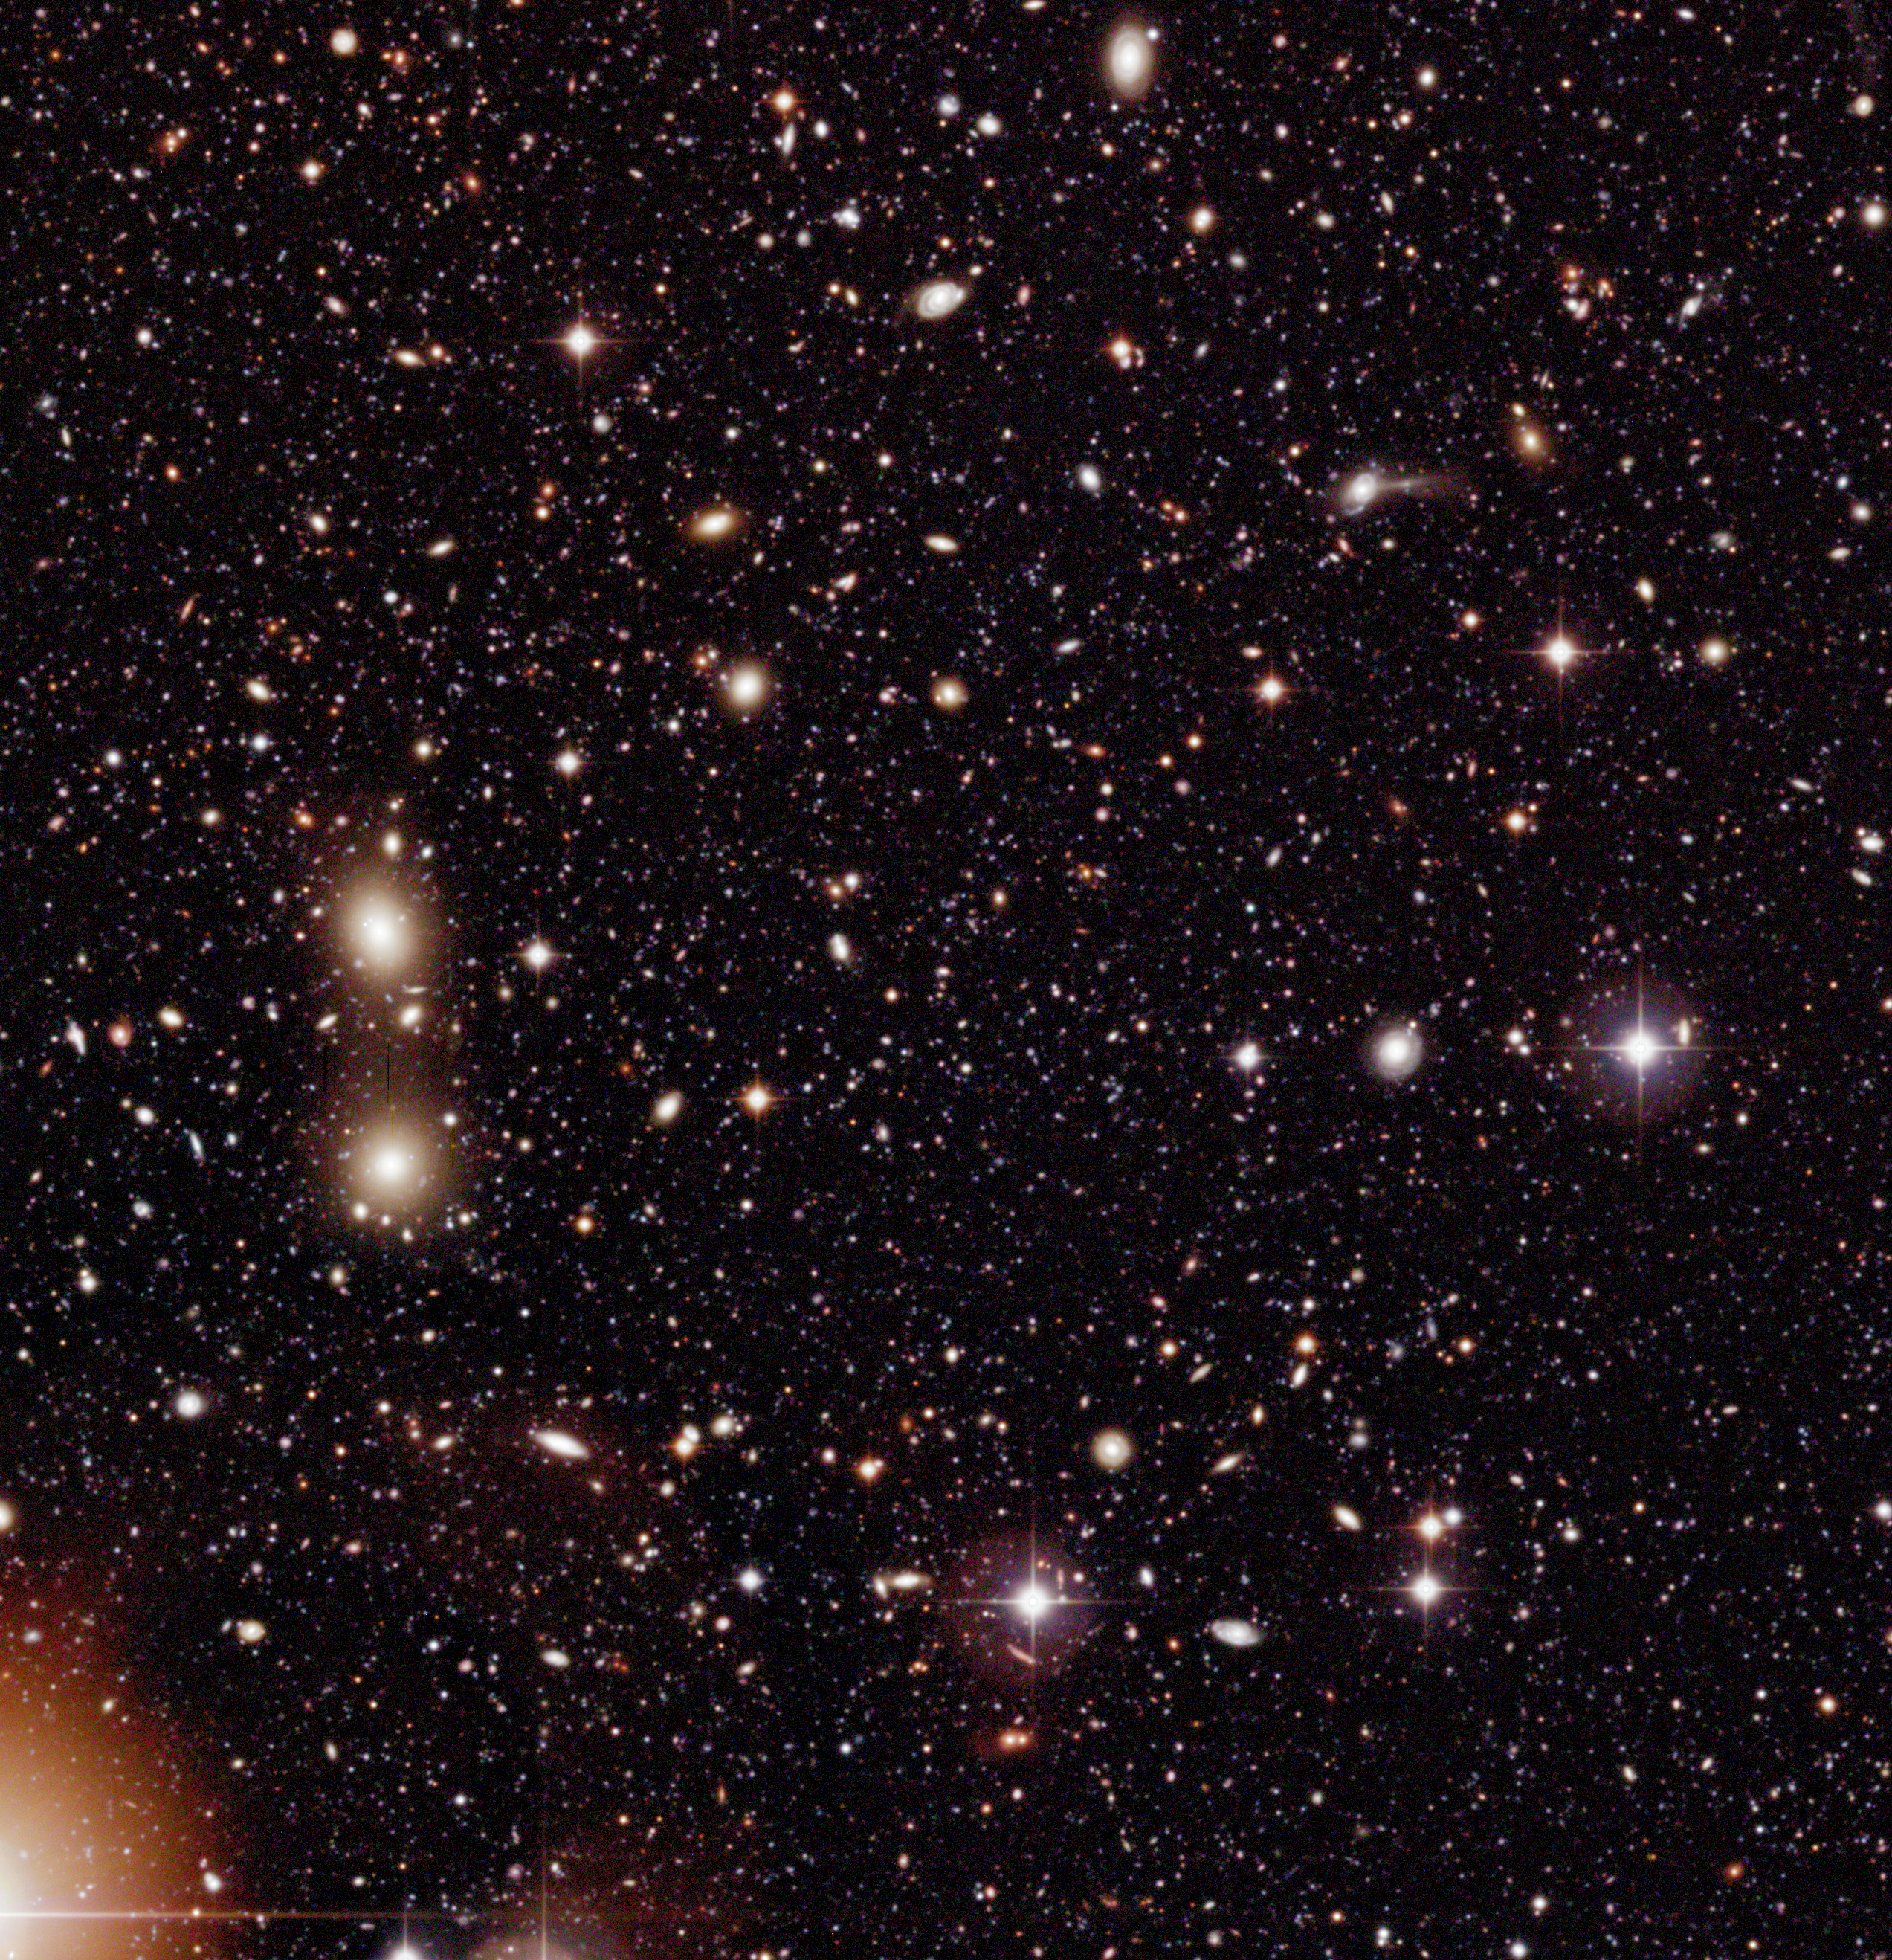

Chandra Deep Field South (Detail)

Sky field within the wide field imager (WFI) image of the Chandra Deep Field South (CDF-S), reproduced at full (pixel) size to illustrate the exceptional information richness of these data. This subfield measures 10.1 x 10.5 square arcminutes (2545 x 2635 pixels).

Technical information: The very extensive data reduction and colour image processing needed to produce these images were performed by Mischa Schirmer and Thomas Erben at the "Wide Field Expertise Center" of the Institut für Astrophysik und Extraterrestrische Forschung der Universität Bonn (IAEF) in Germany. It was done by means of a software pipeline specialised for reduction of multiple CCD wide-field imaging camera data. This pipeline is mainly based on publicly available software modules and algorithms (EIS, FLIPS, LDAC, Terapix, Wifix).

The image was constructed from about 150 exposures in each of the following wavebands: B-band (centred at wavelength 456 nm; here rendered as blue, 15.8 hours total exposure time), V-band (540 nm; green, 15.6 hours) and R-band (652 nm; red, 17.8 hours). Only images taken under sufficiently good observing conditions (defined as seeing less than 1.1 arcsec) were included. In total, 450 images were assembled to produce this colour image, together with about as many calibration images (biases, darks and flats). More than 2 Terabyte (TB) of temporary files were produced during the extensive data reduction. Parallel processing of all data sets took about two weeks on a four-processor Sun Enterprise 450 workstation and a 1.8 GHz dual processor Linux PC. The final colour image was assembled in Adobe Photoshop. The observations were performed by ESO (GOODS, EIS) and the COMBO-17 collaboration in the period 1/1999-10/2002.

Credit: ESO